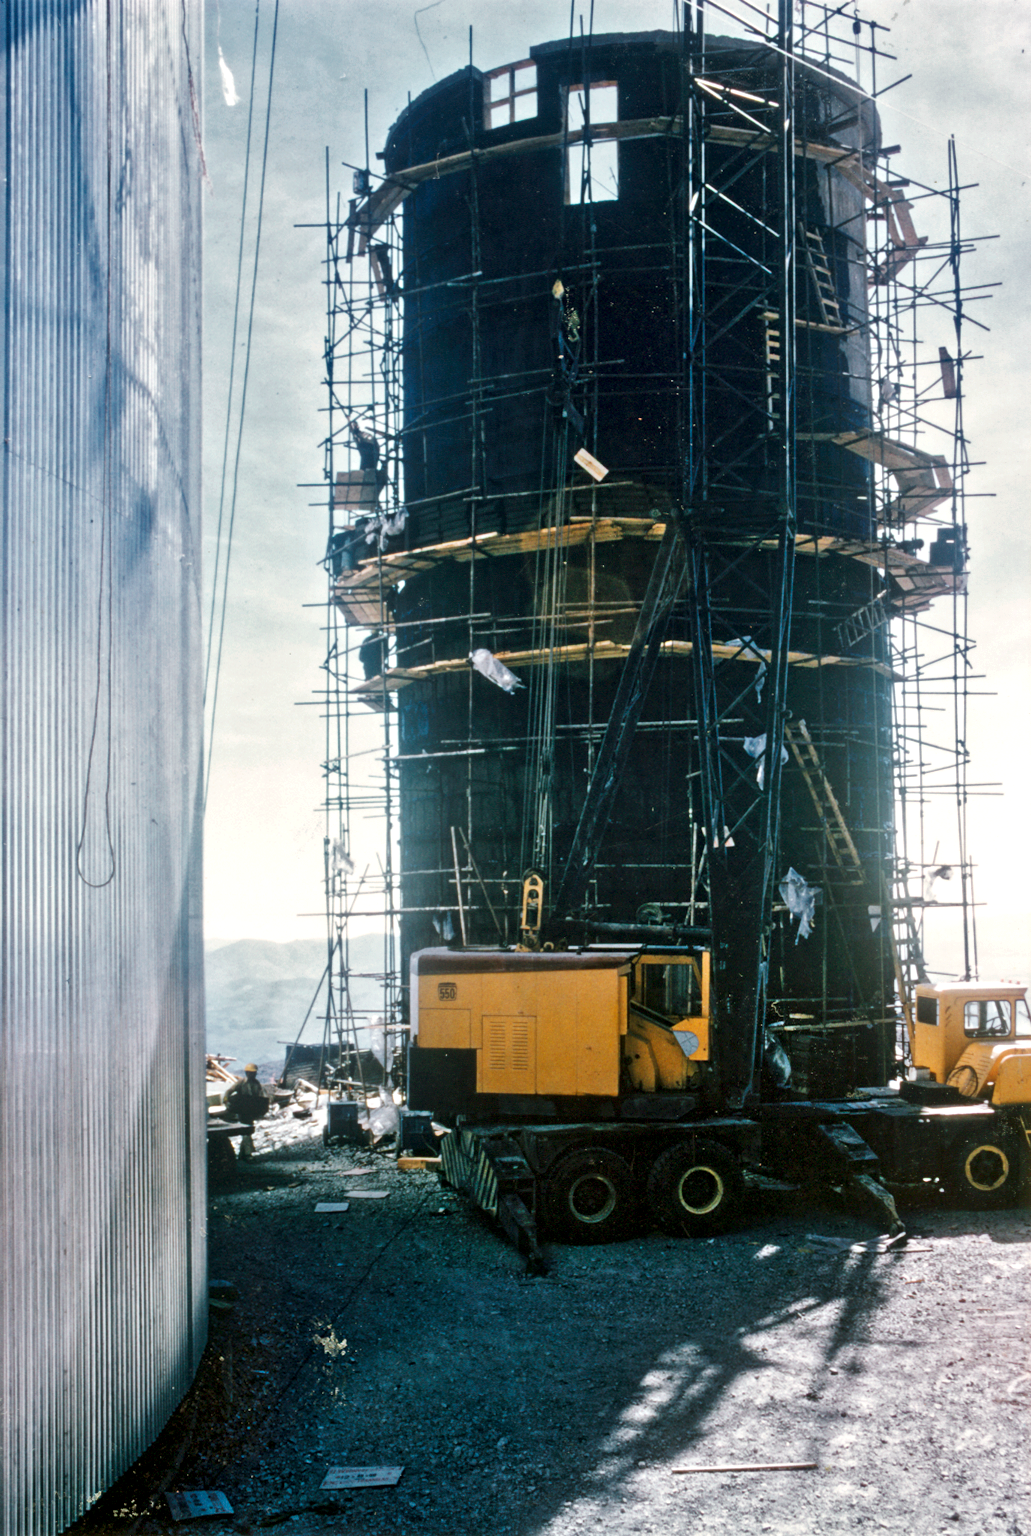

The CAT tower under construction

The tower for the 1.4-m CAT (Coudé Auxiliary Telescope) of the 3.6-m telescope being built.

Credit: ESO